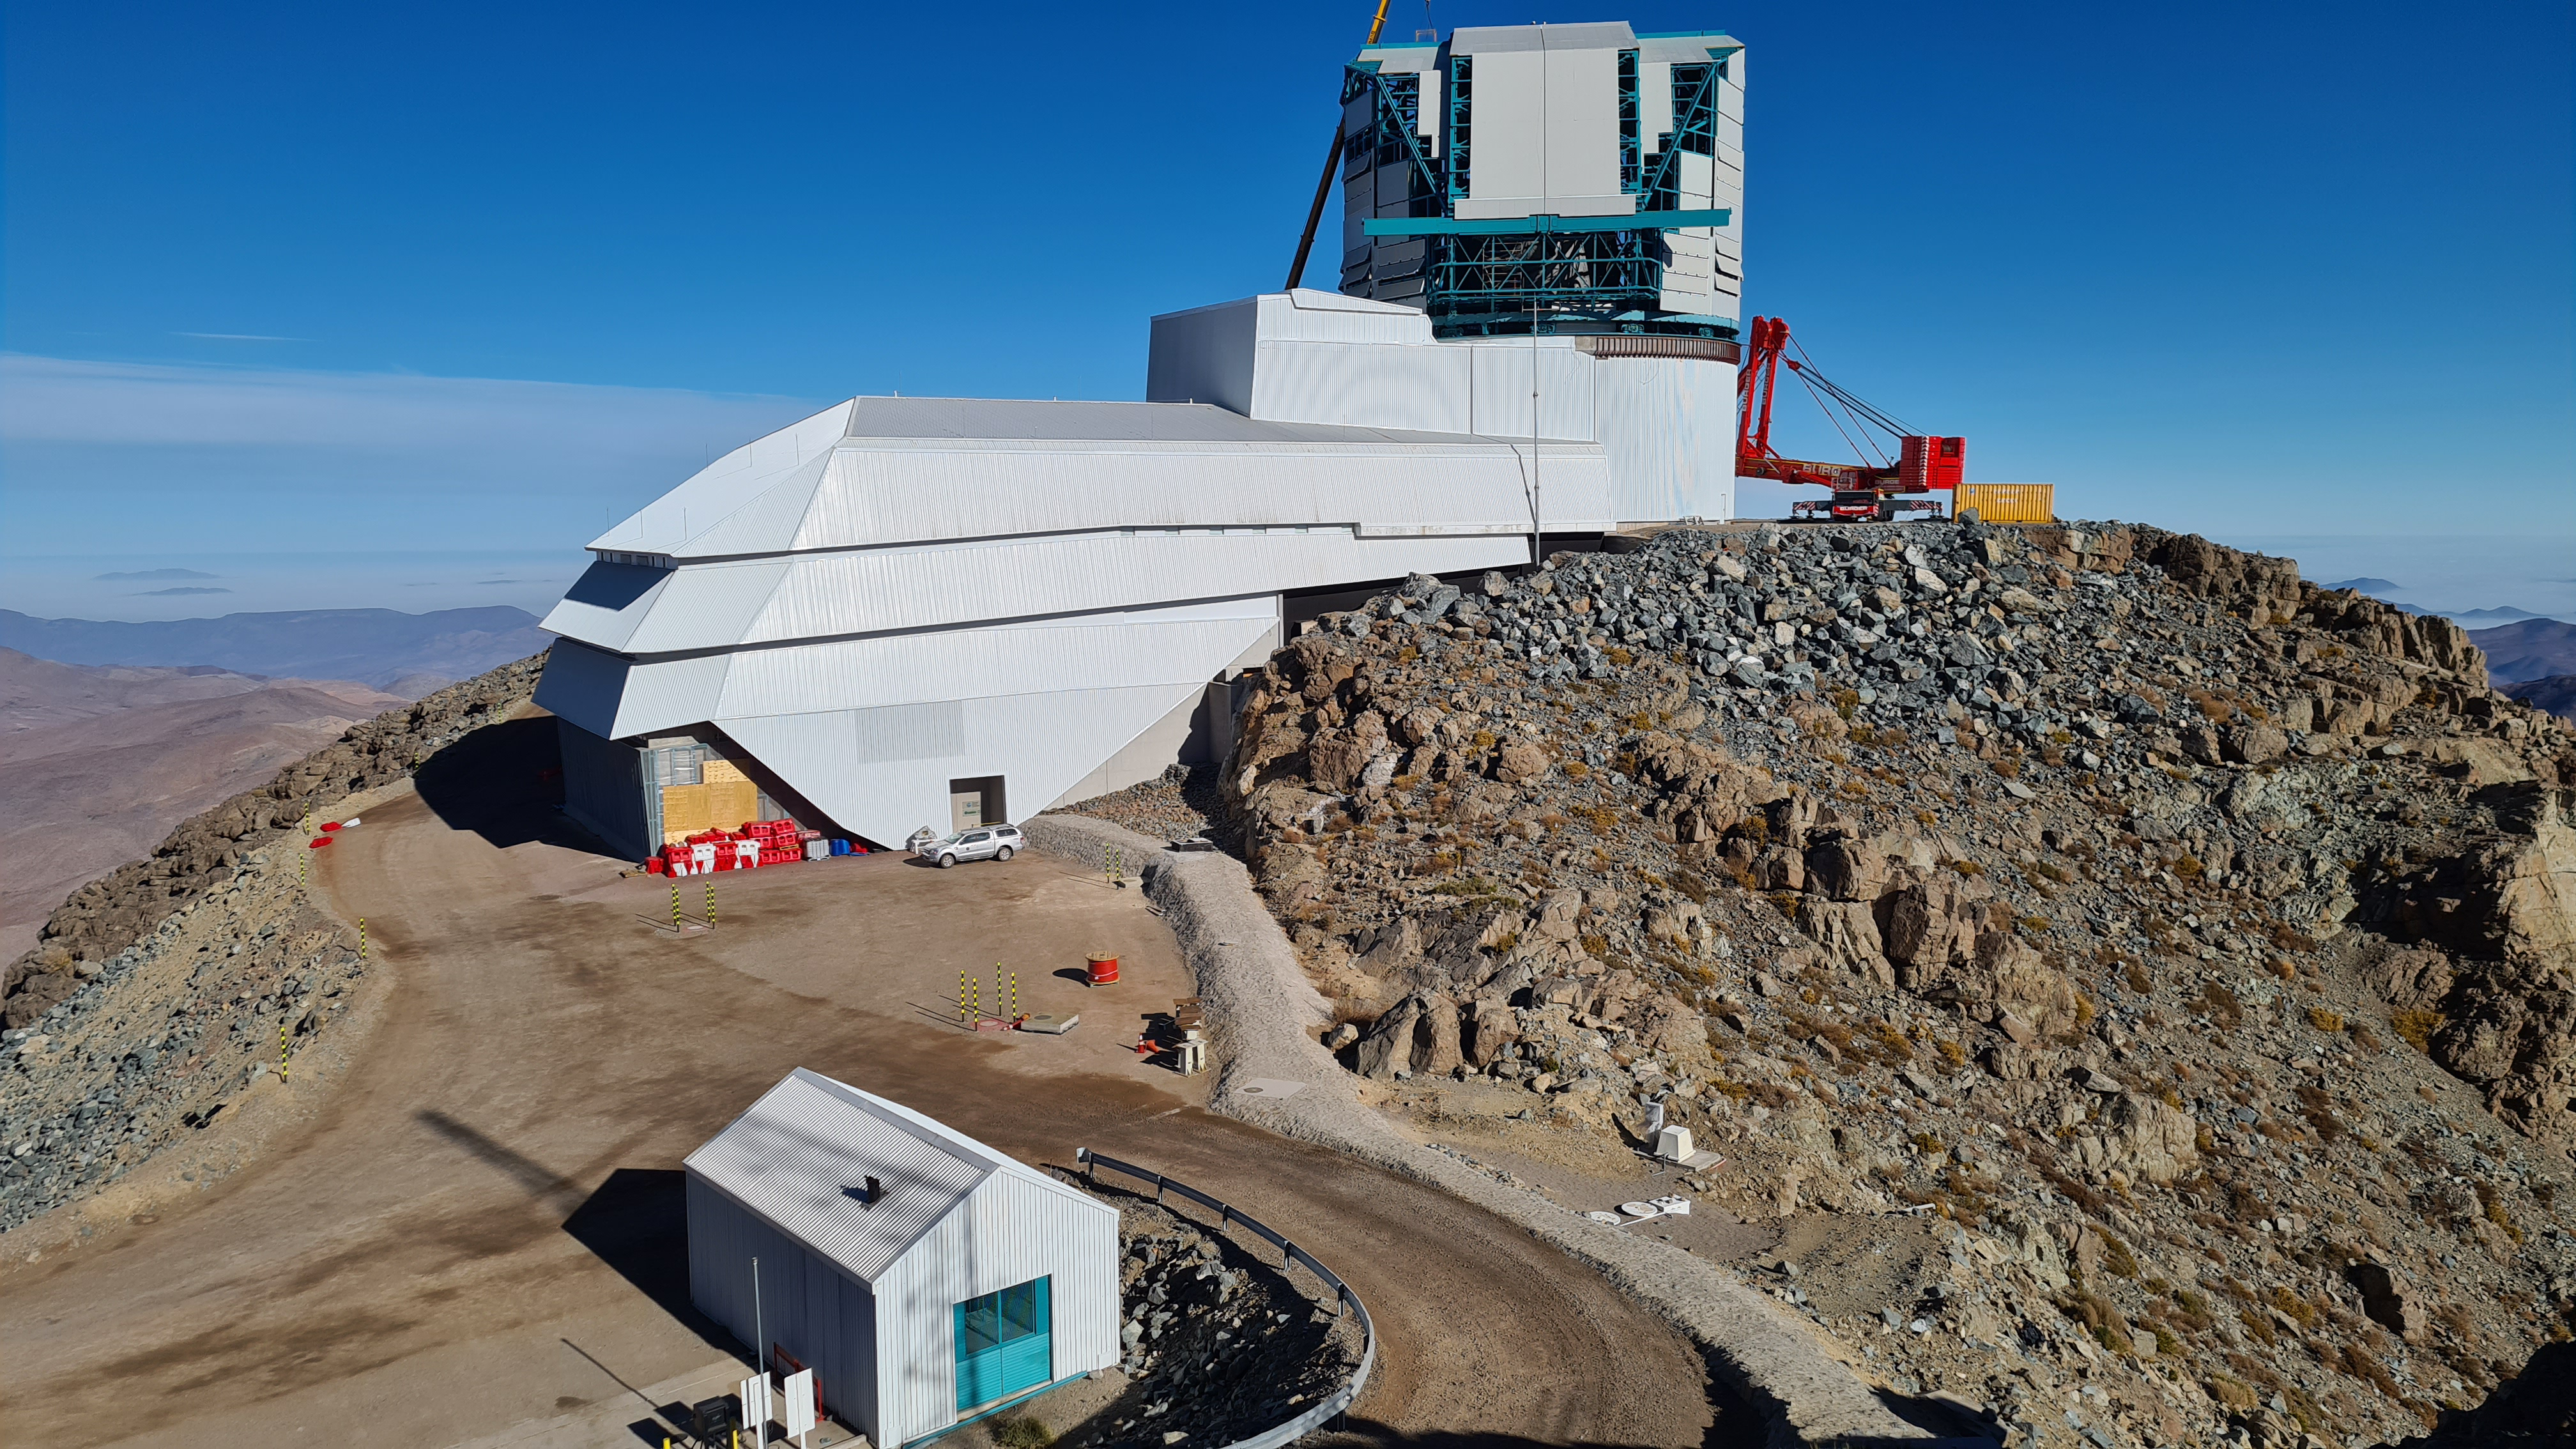

May 12 Summit Inspection

Regularly-scheduled inspections of the summit facility and equipment continue with social distancing and strict safety measures in place. The most recent inspection took place on May 12th and again included maintenance work on the Dome and TMA, including improvements for weather resistance in the coming months

Credit: Rubin Observatory/NSF/AURA